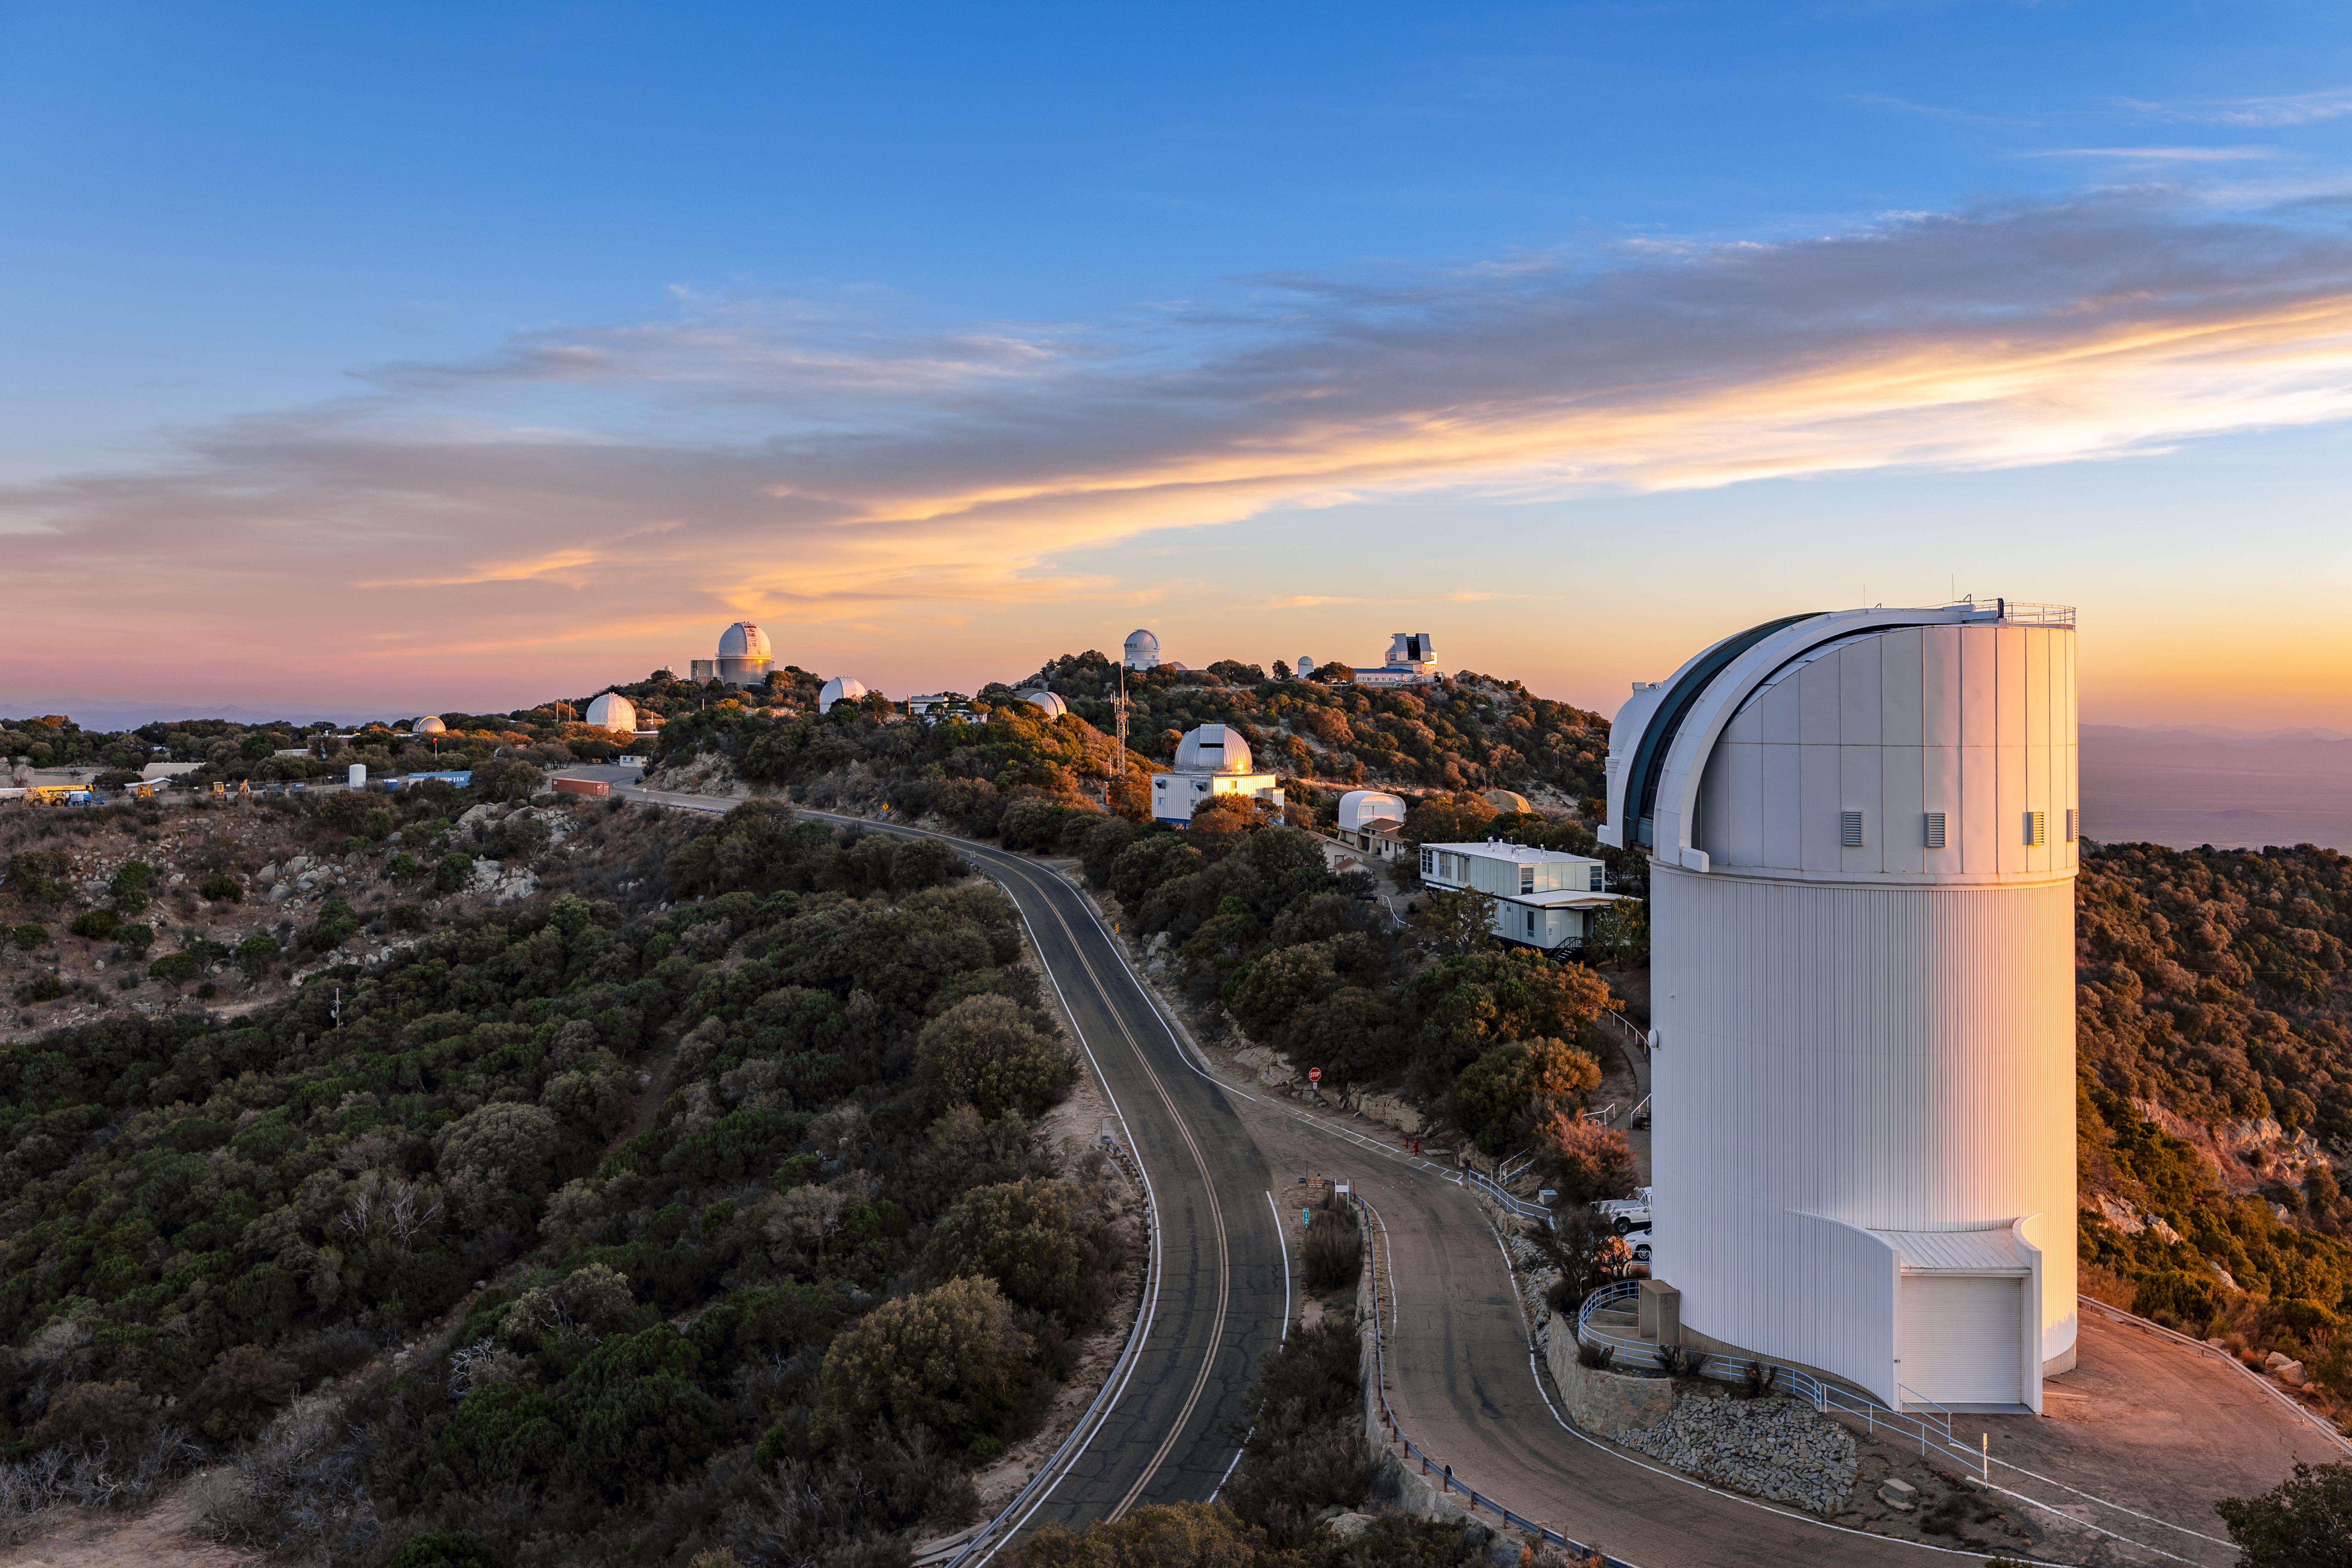

UA Bok 2.3-meter Telescope

The UA Bok 2.3-meter Telescope in the foreground of Kitt Peak National Observatory in Arizona.

Credit: KPNO/NOIRLab/NSF/AURA/T. Slovinský